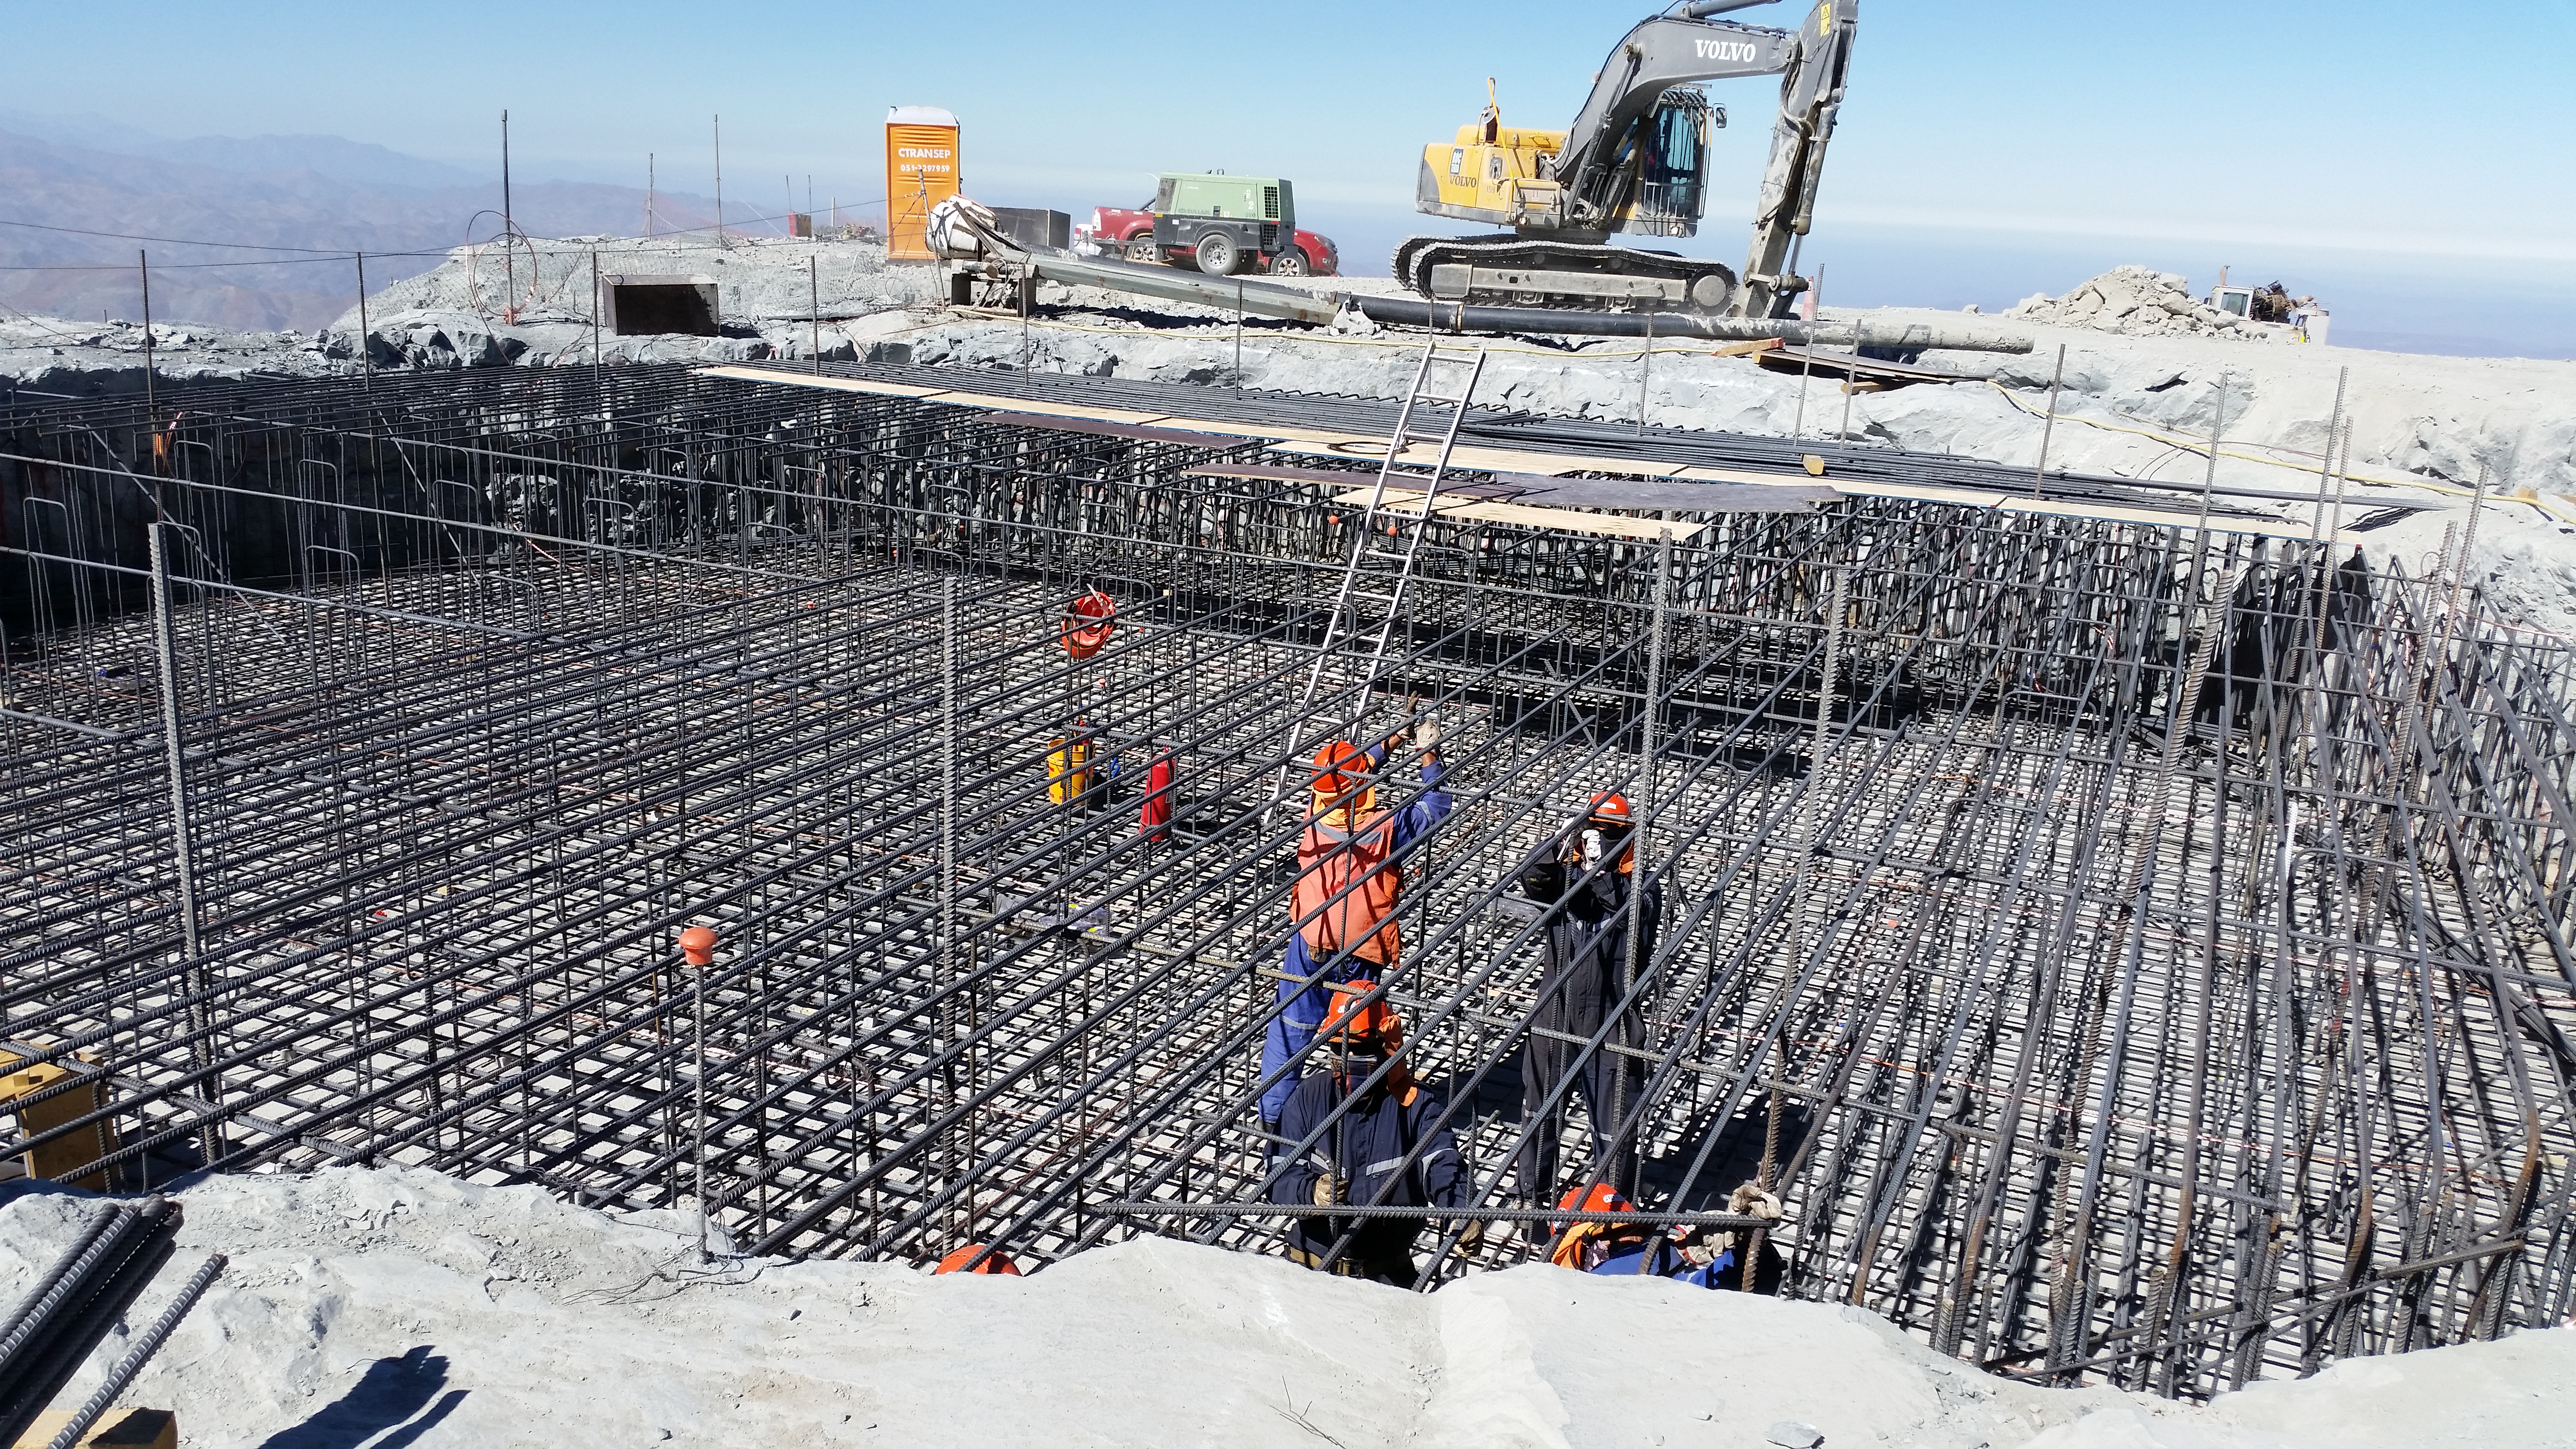

Rebar installation in the Pier Foundation.

Rebar installation in the Pier Foundation.

Credit: Rubin Observatory/NSF/AURA